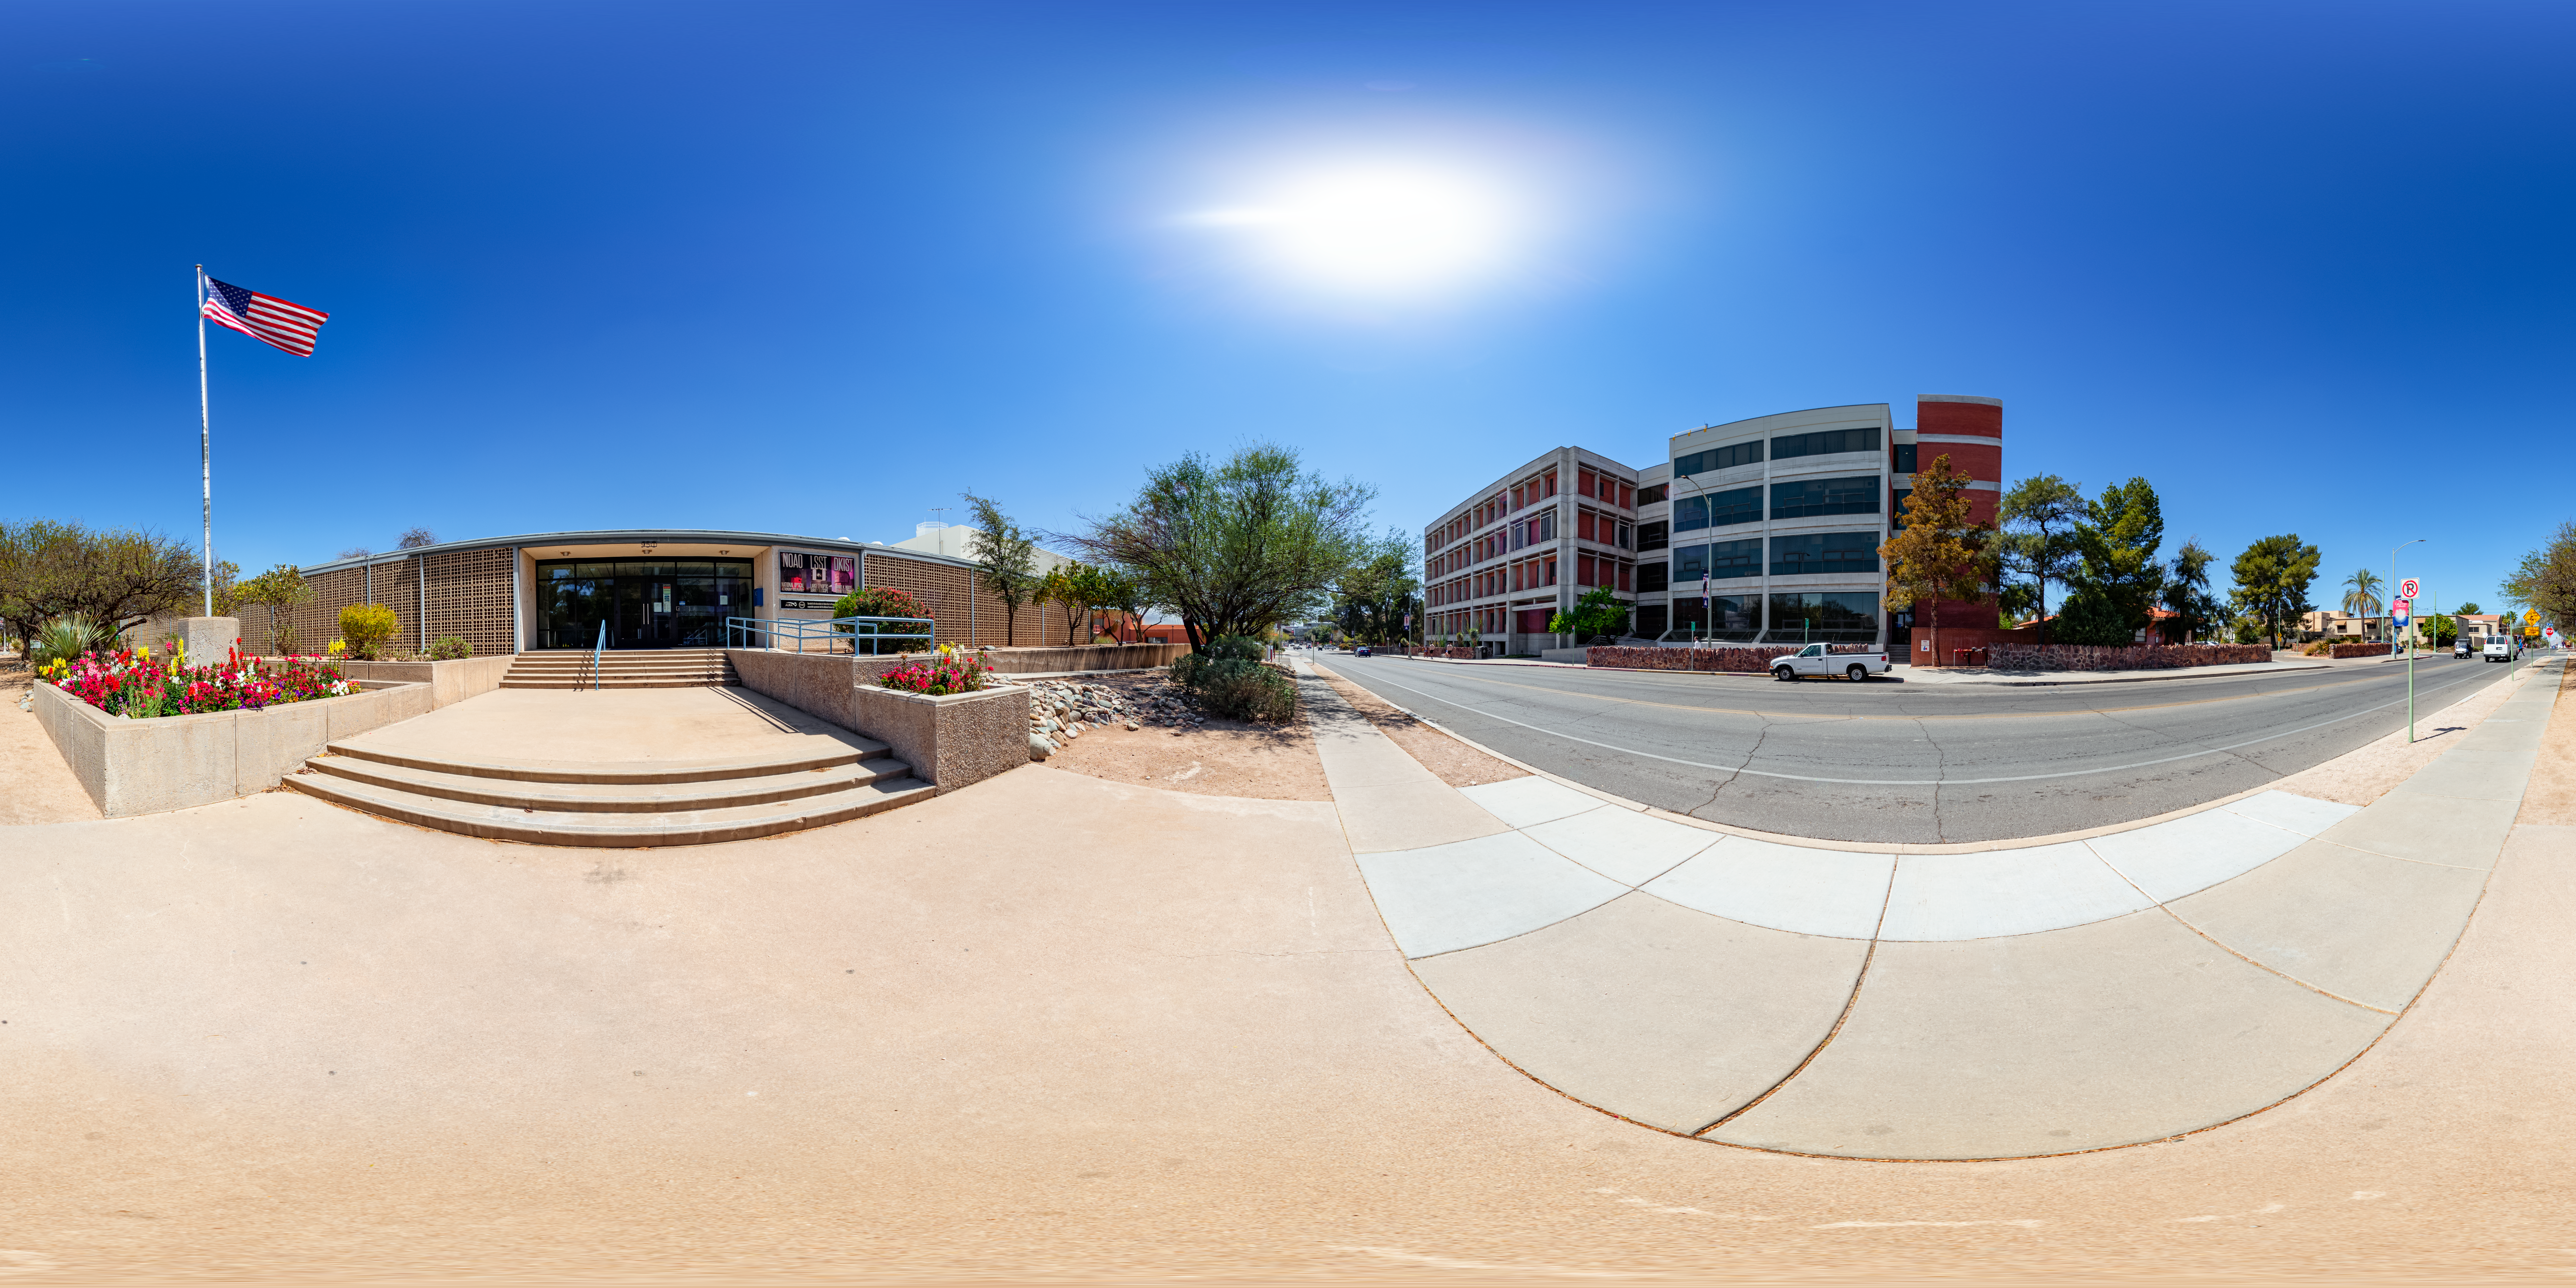

360 Pano of NOIRLab Headquarters Entrance

This 360-degree panorama shows the entrance to NOIRLab headquarters in Tucson, Arizona, where adventure and discovery begin.

A dome view of this image is here.

Credit: NOIRLab/NSF/AURA/ T. Slovinský